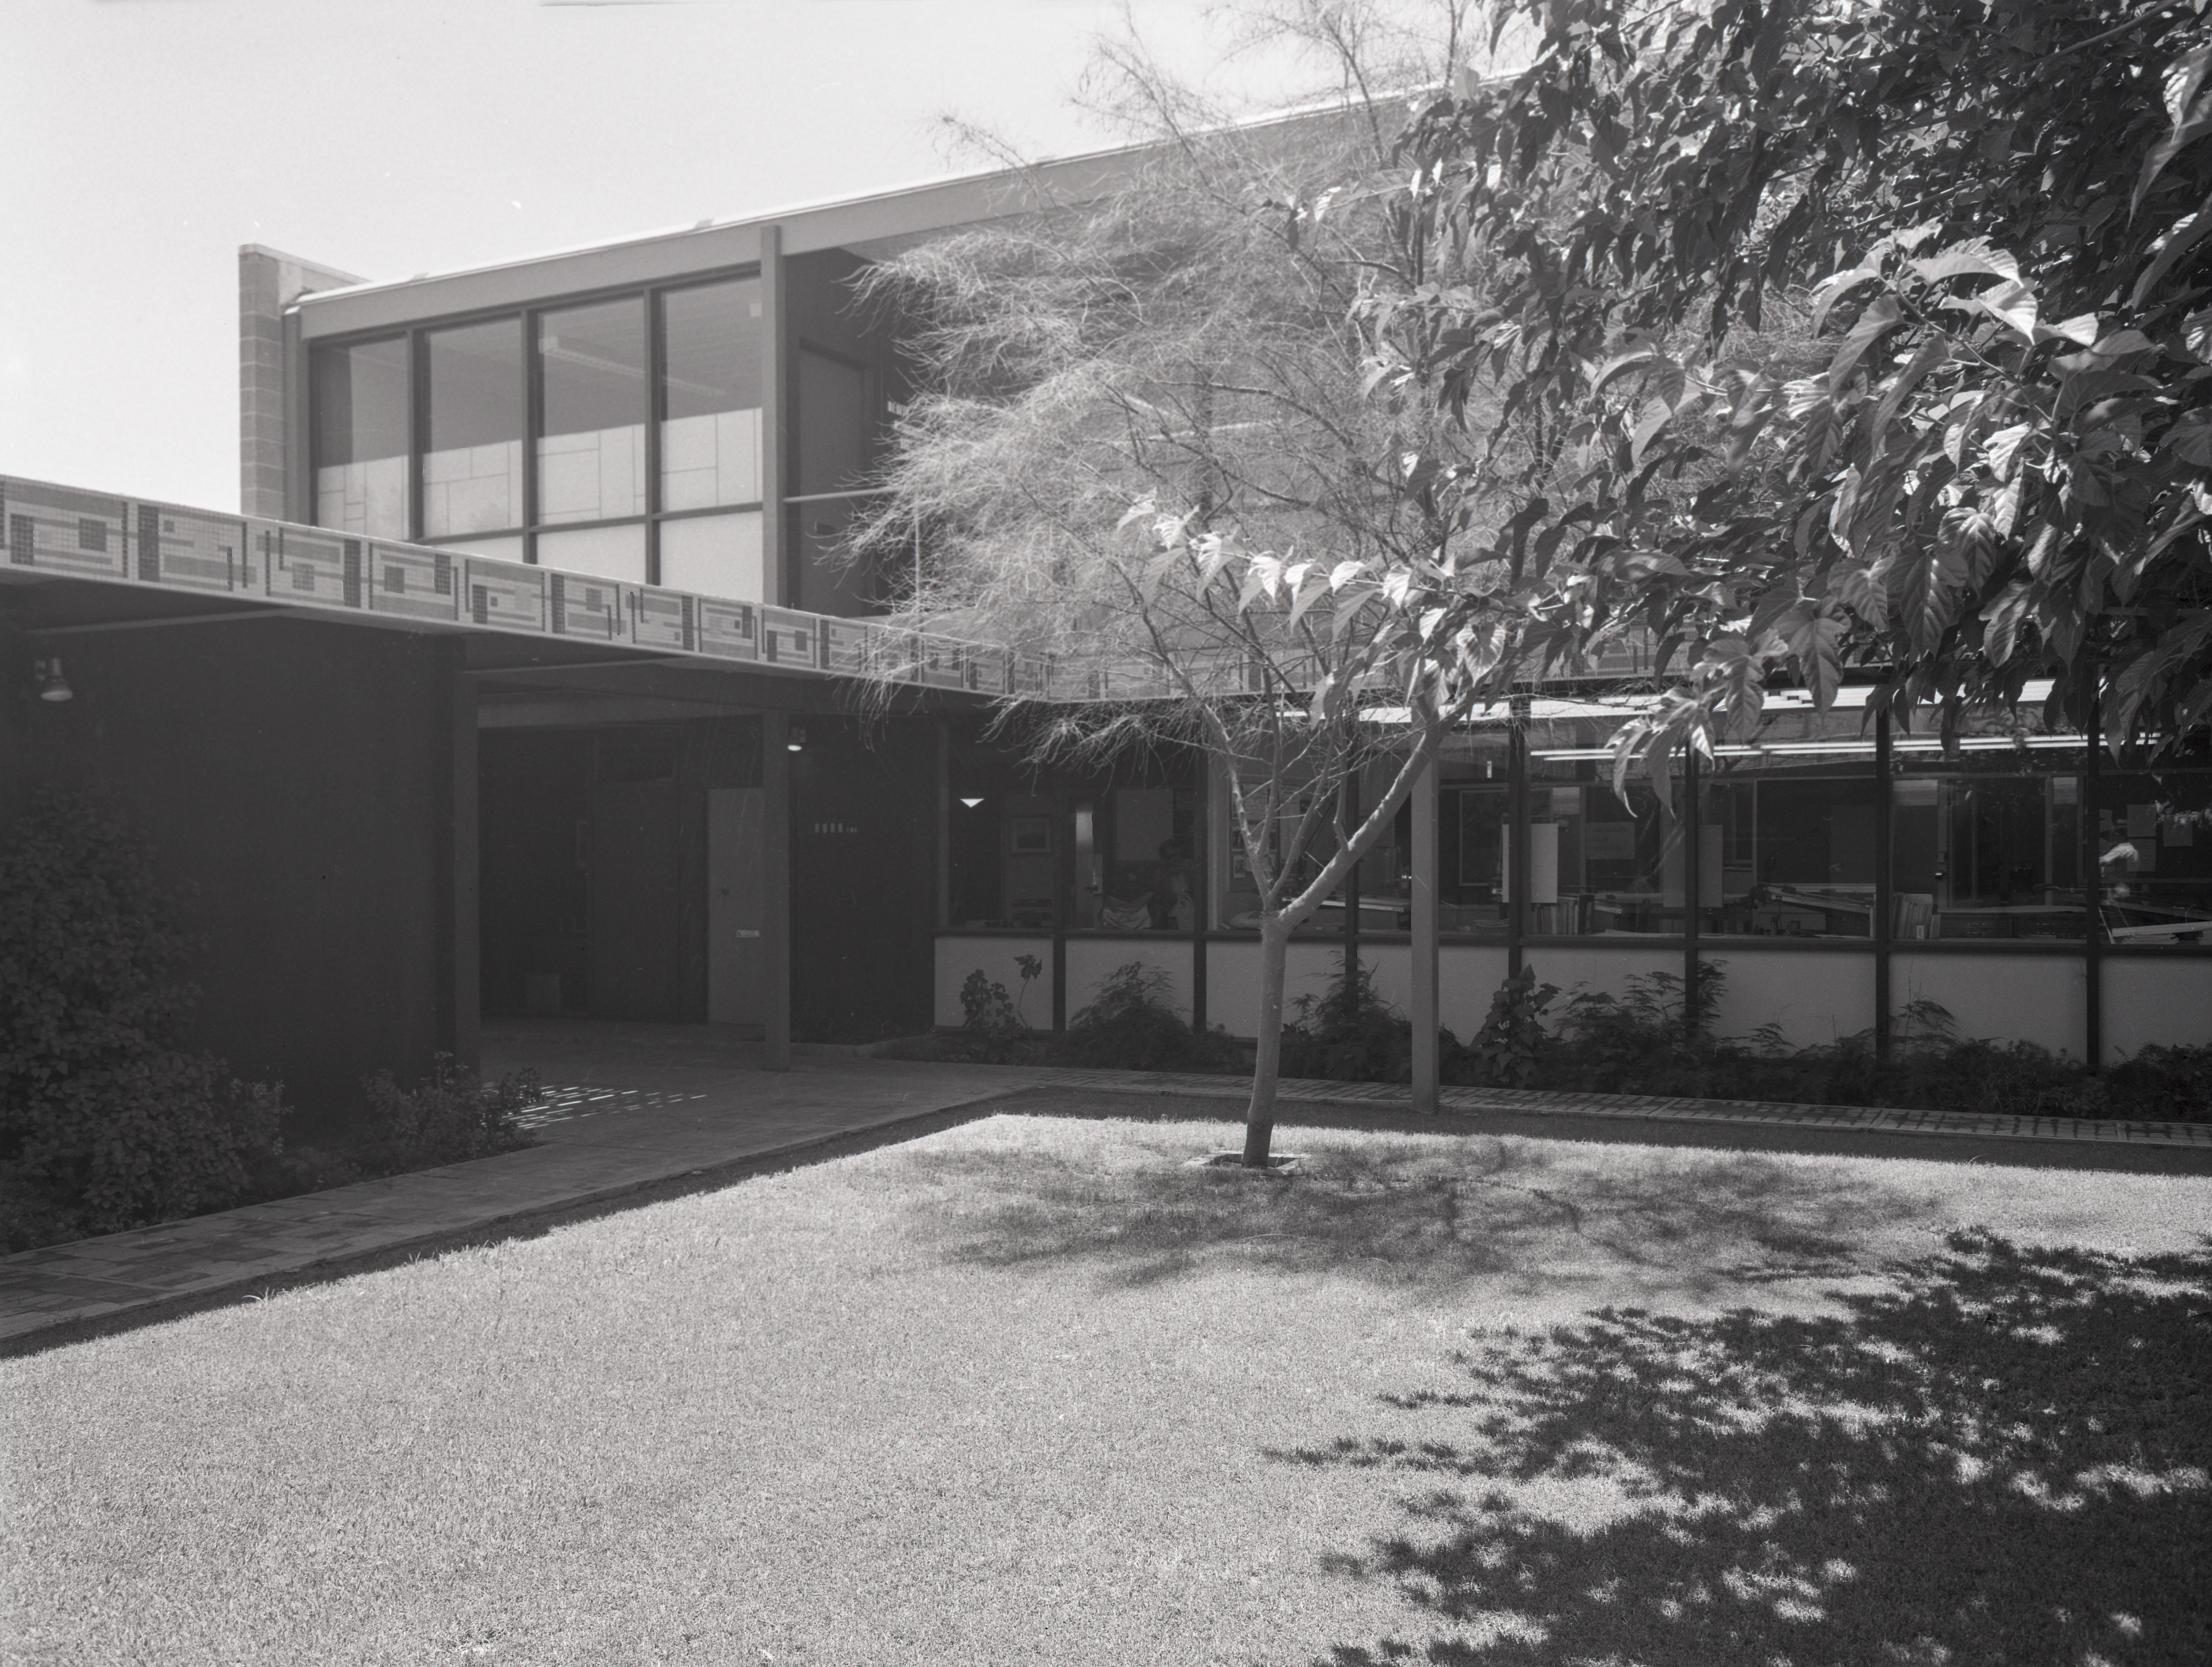

Phoenix Office, 1958

This image is stored at NOIRLab Headquarters in Tucson, Arizona. For the original negative of this image, see KPNO Negatives envelope 408, 408. It was captured in 1958.

This image is shows the Phoenix Office.

This image is part of NSF NOIRLab’s historical archives.

Credit: KPNO/NOIRLab/NSF/AURA